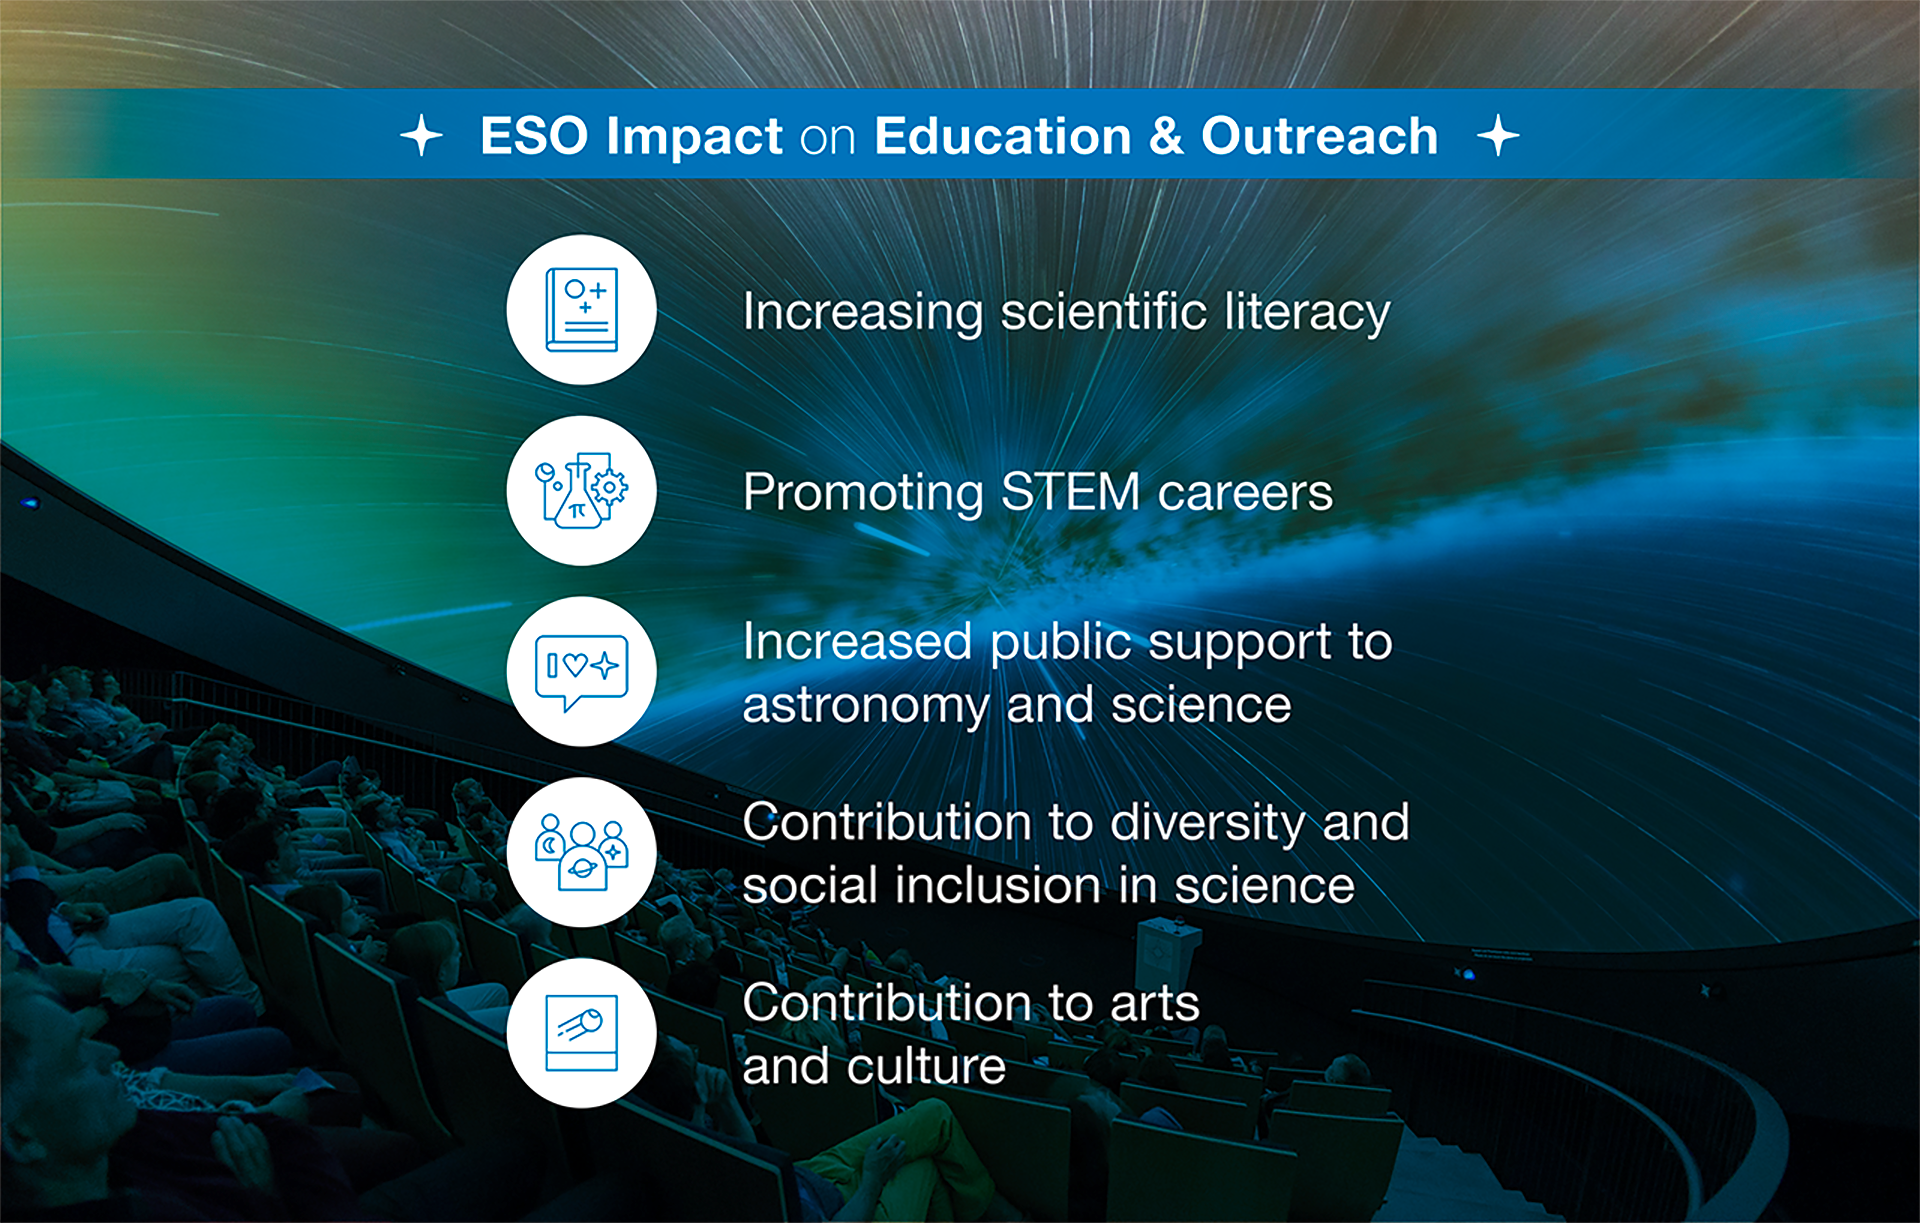

How ESO benefits its Member States -12

This graph is related to the publication ESO’s Benefits to Society.

Credit: ESO